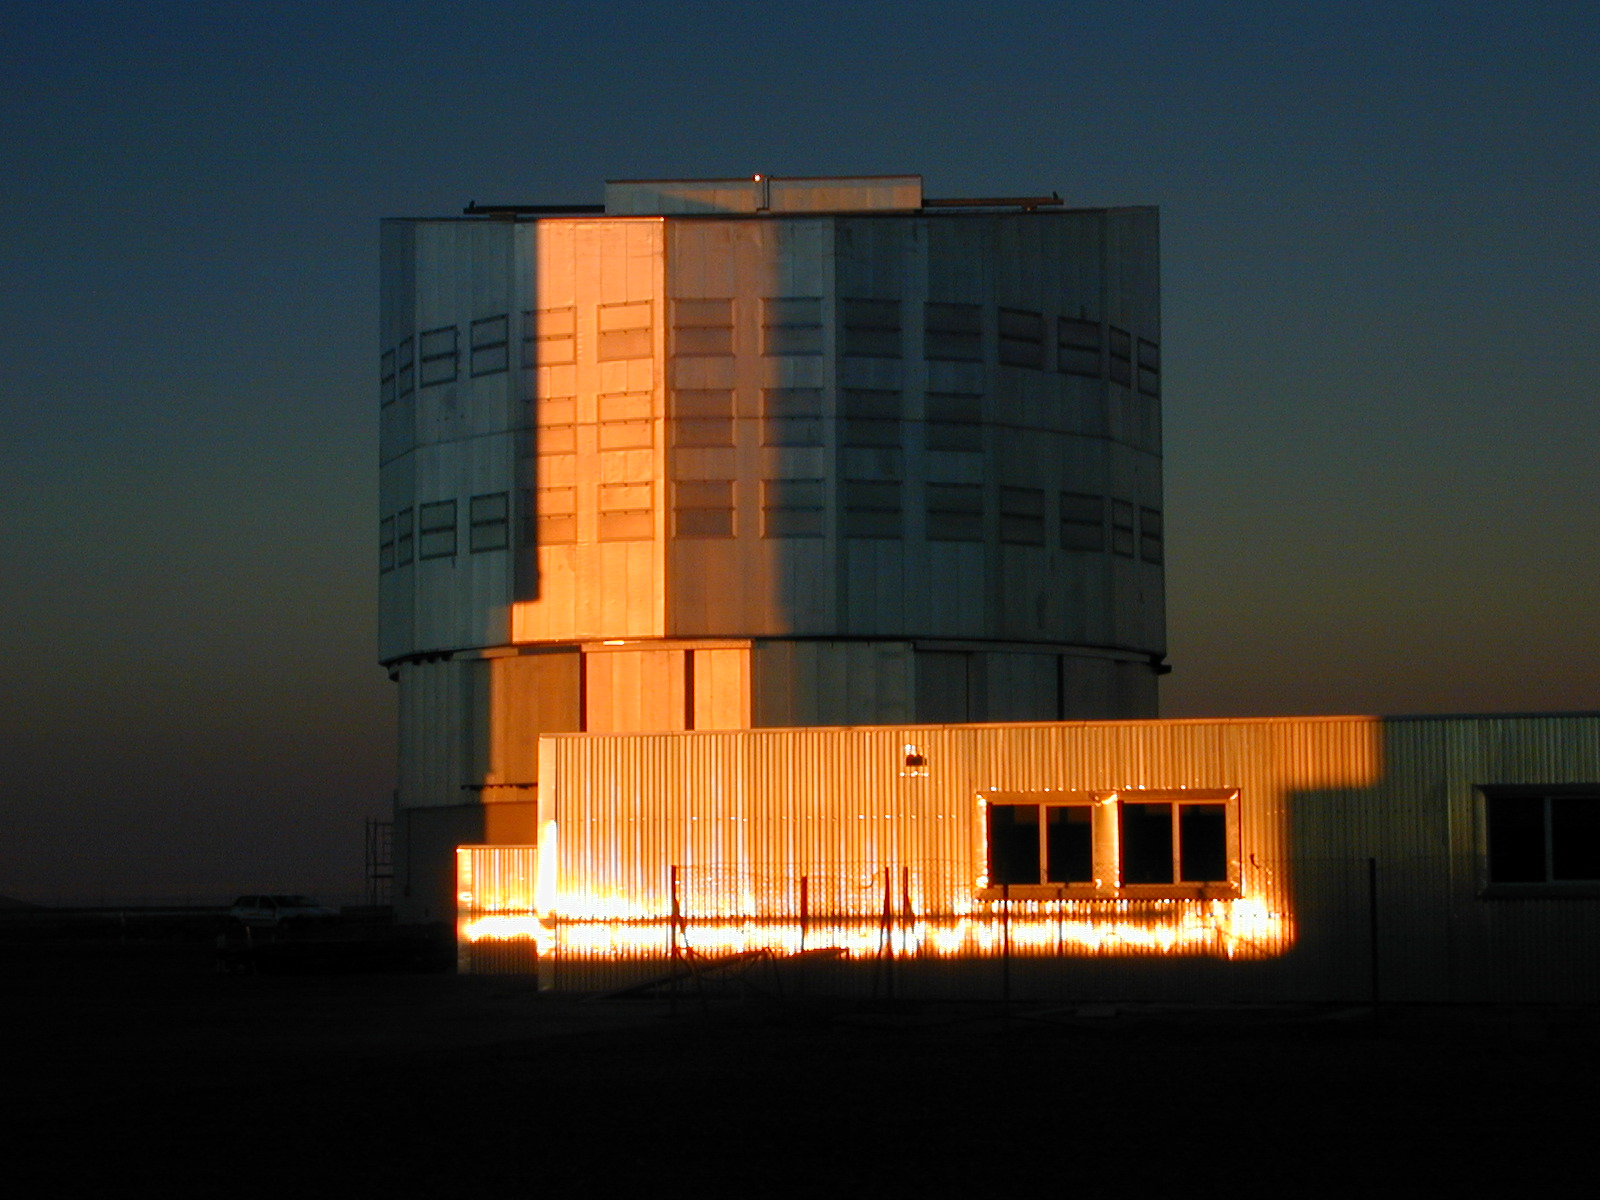

YEPUN enclosure

The enclosure for the fourth VLT 8.2-m Unit Telescope, YEPUN, photographed at sunset on September 3, 2000, immediately before "First Light" was successfully achieved. The upper part of the mostly subterranean Interferometric Laboratory for the VLTI is seen in front.

Credit: ESO